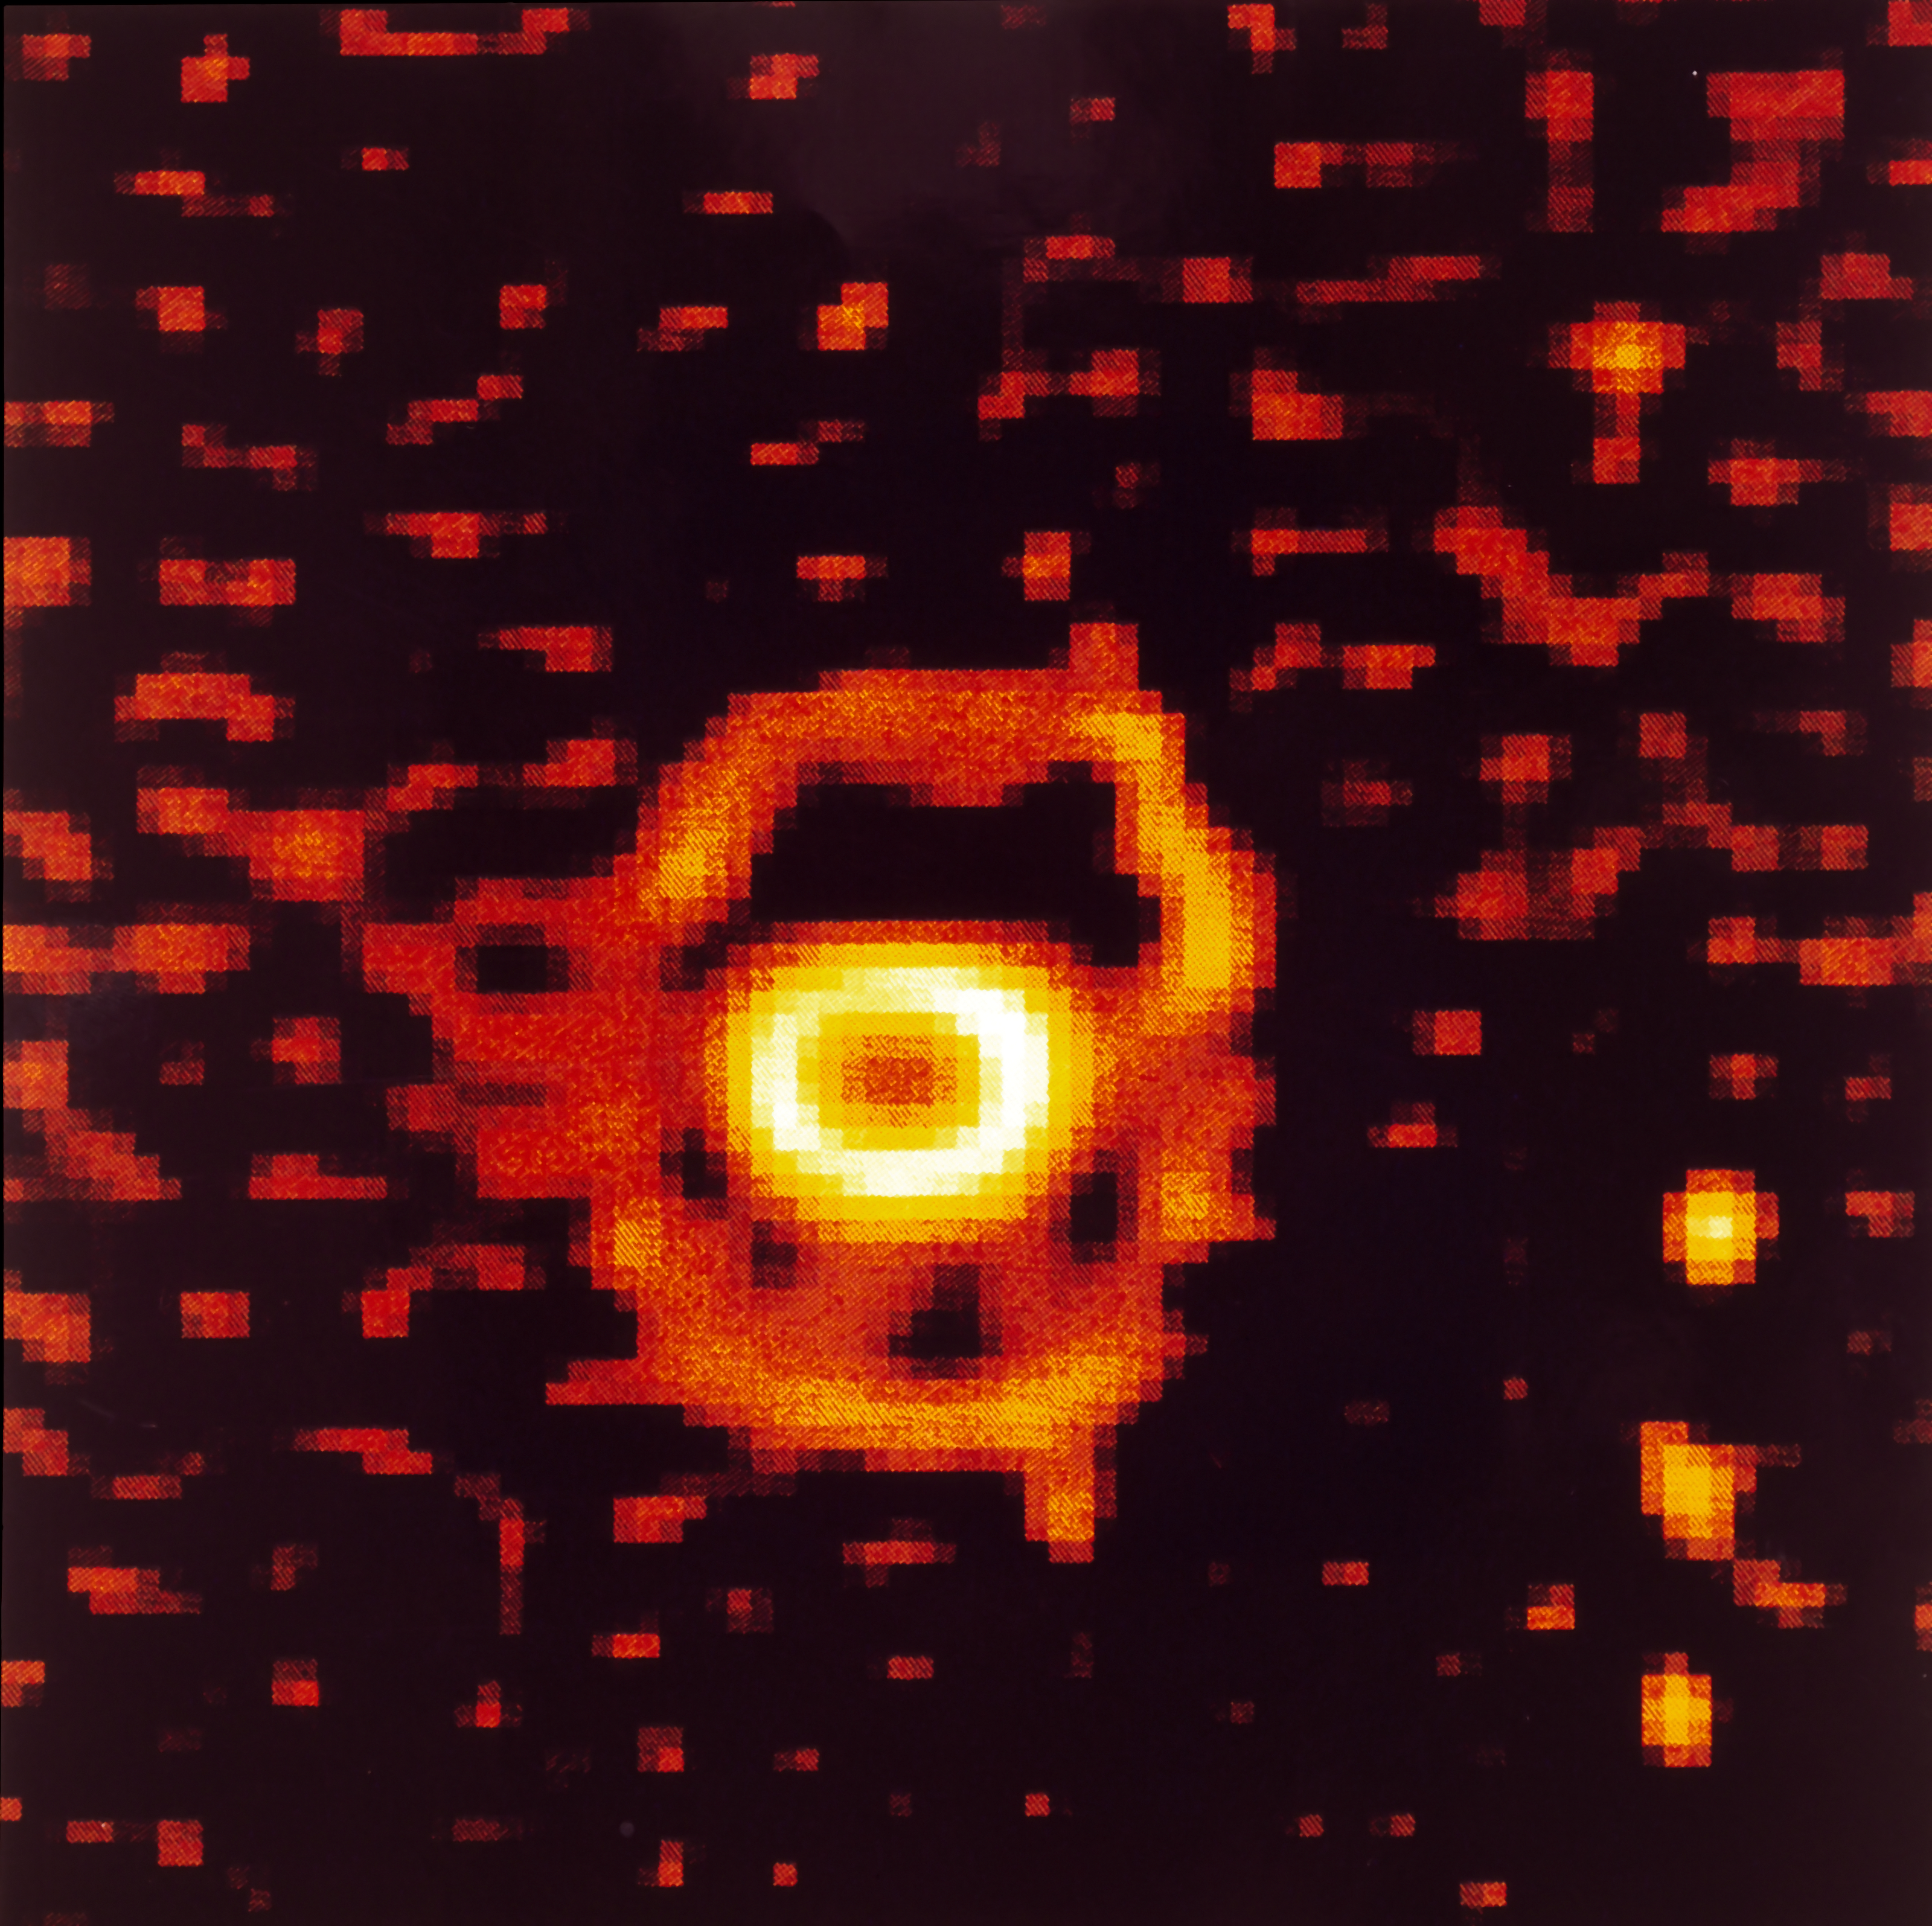

Ring-shaped nebula around SN 1987A

High resolution NTT image of SN 1987A taken from La Silla Observatory in December 1993. Seven years after the explosion of SN 1987A, the observations indicate the beginning of a more active phase while the interaction between the stellar material which was ejected during the explosion and the surrounding ring-shaped nebula has started. SN 1987A is one of the most studied objects in modern astronomy and ESO telescopes have been observing it since its first detection, in February 1987.

More information in ESO Messenger 75: http://www.eso.org/sci/publications/messenger/archive/no.75-mar94/messenger-no75.pdf

Credit: ESO